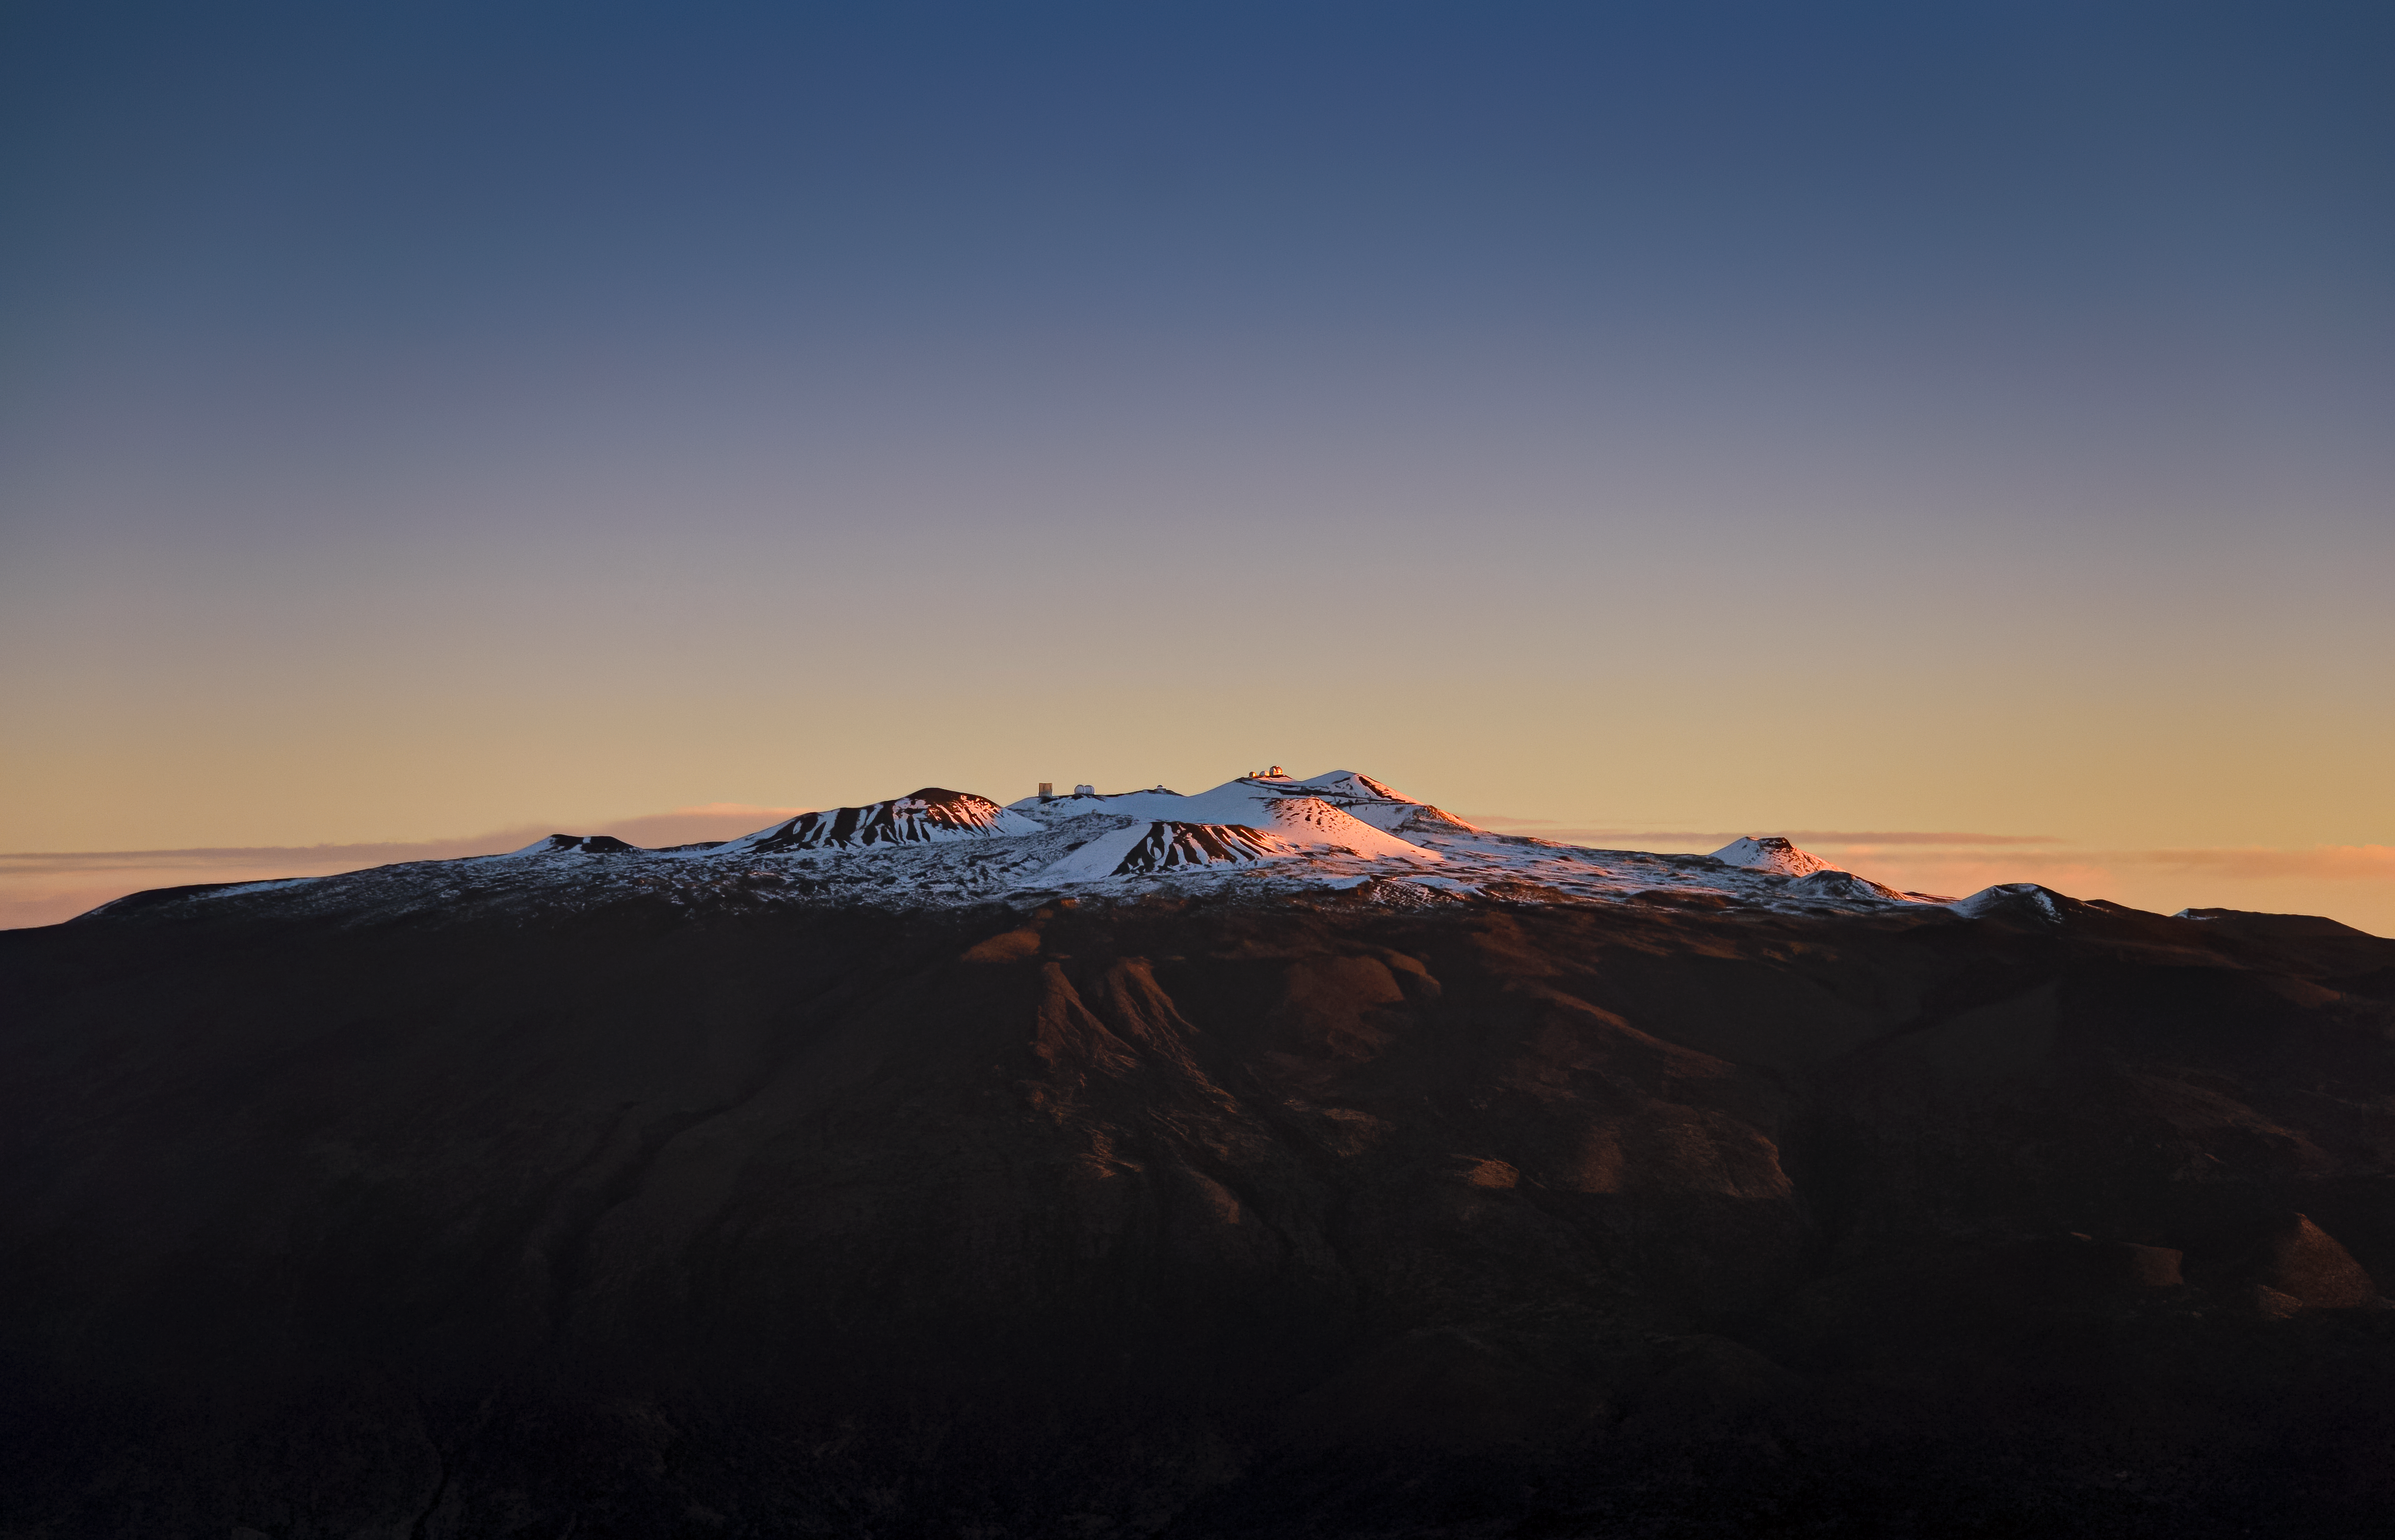

Snowy Sunrise on Maunakea

In this Image of the Week the sunrise lights up a snow-capped Maunakea, home to the Maunakea Observatories that include the northern member of the international Gemini Observatory, a Program of NSFʻs NOIRLab. When most people think of Hawai‘i, what comes to mind is a warm and sunny climate. However, during the northern winter months, snow sometimes blankets the two largest mountains on Hawaiʻi Island, Maunakea and Maunaloa, creating captivating winter scenes. Gemini North on Maunakea saw snow on 25 January 2021 and the snow remains even now on 10 February, 2021.

Credit: International Gemini Observatory/NOIRLab/NSF/AURA/B. Cooper